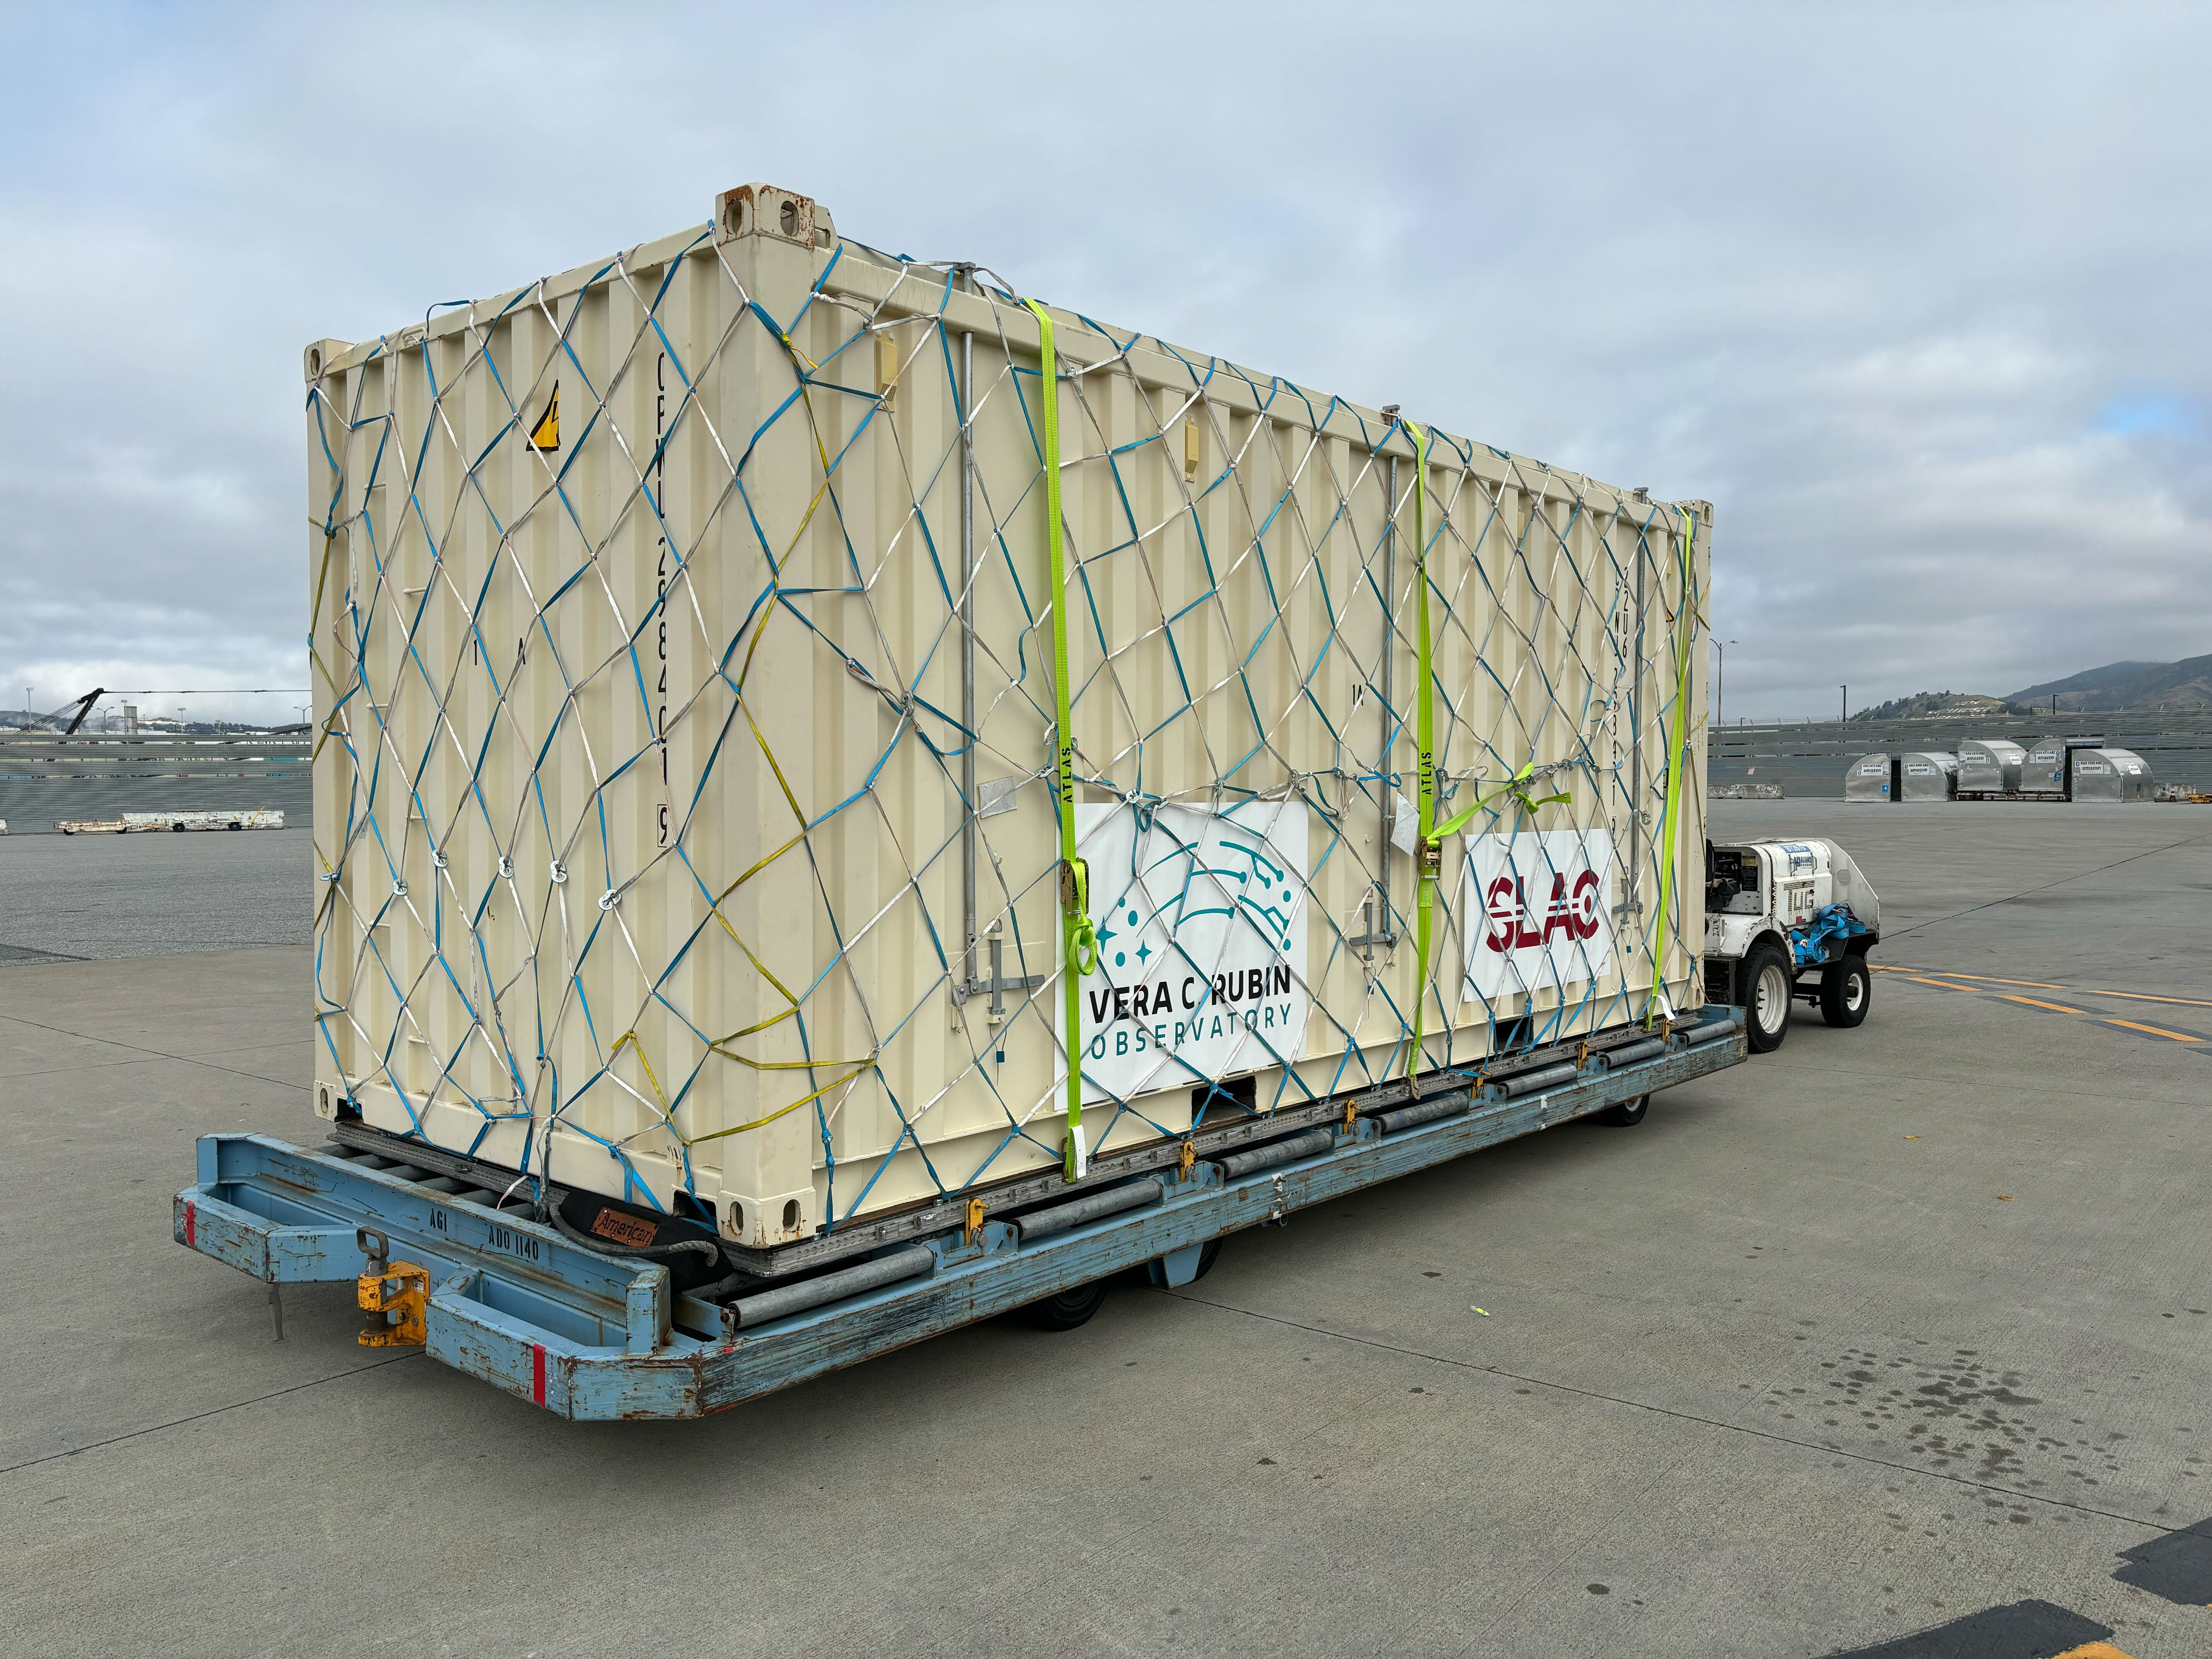

LSST Camera Shipped to Chile

The LSST Camera begins its journey to Chile.

Credit: Travis Lange/SLAC National Accelerator Laboratory